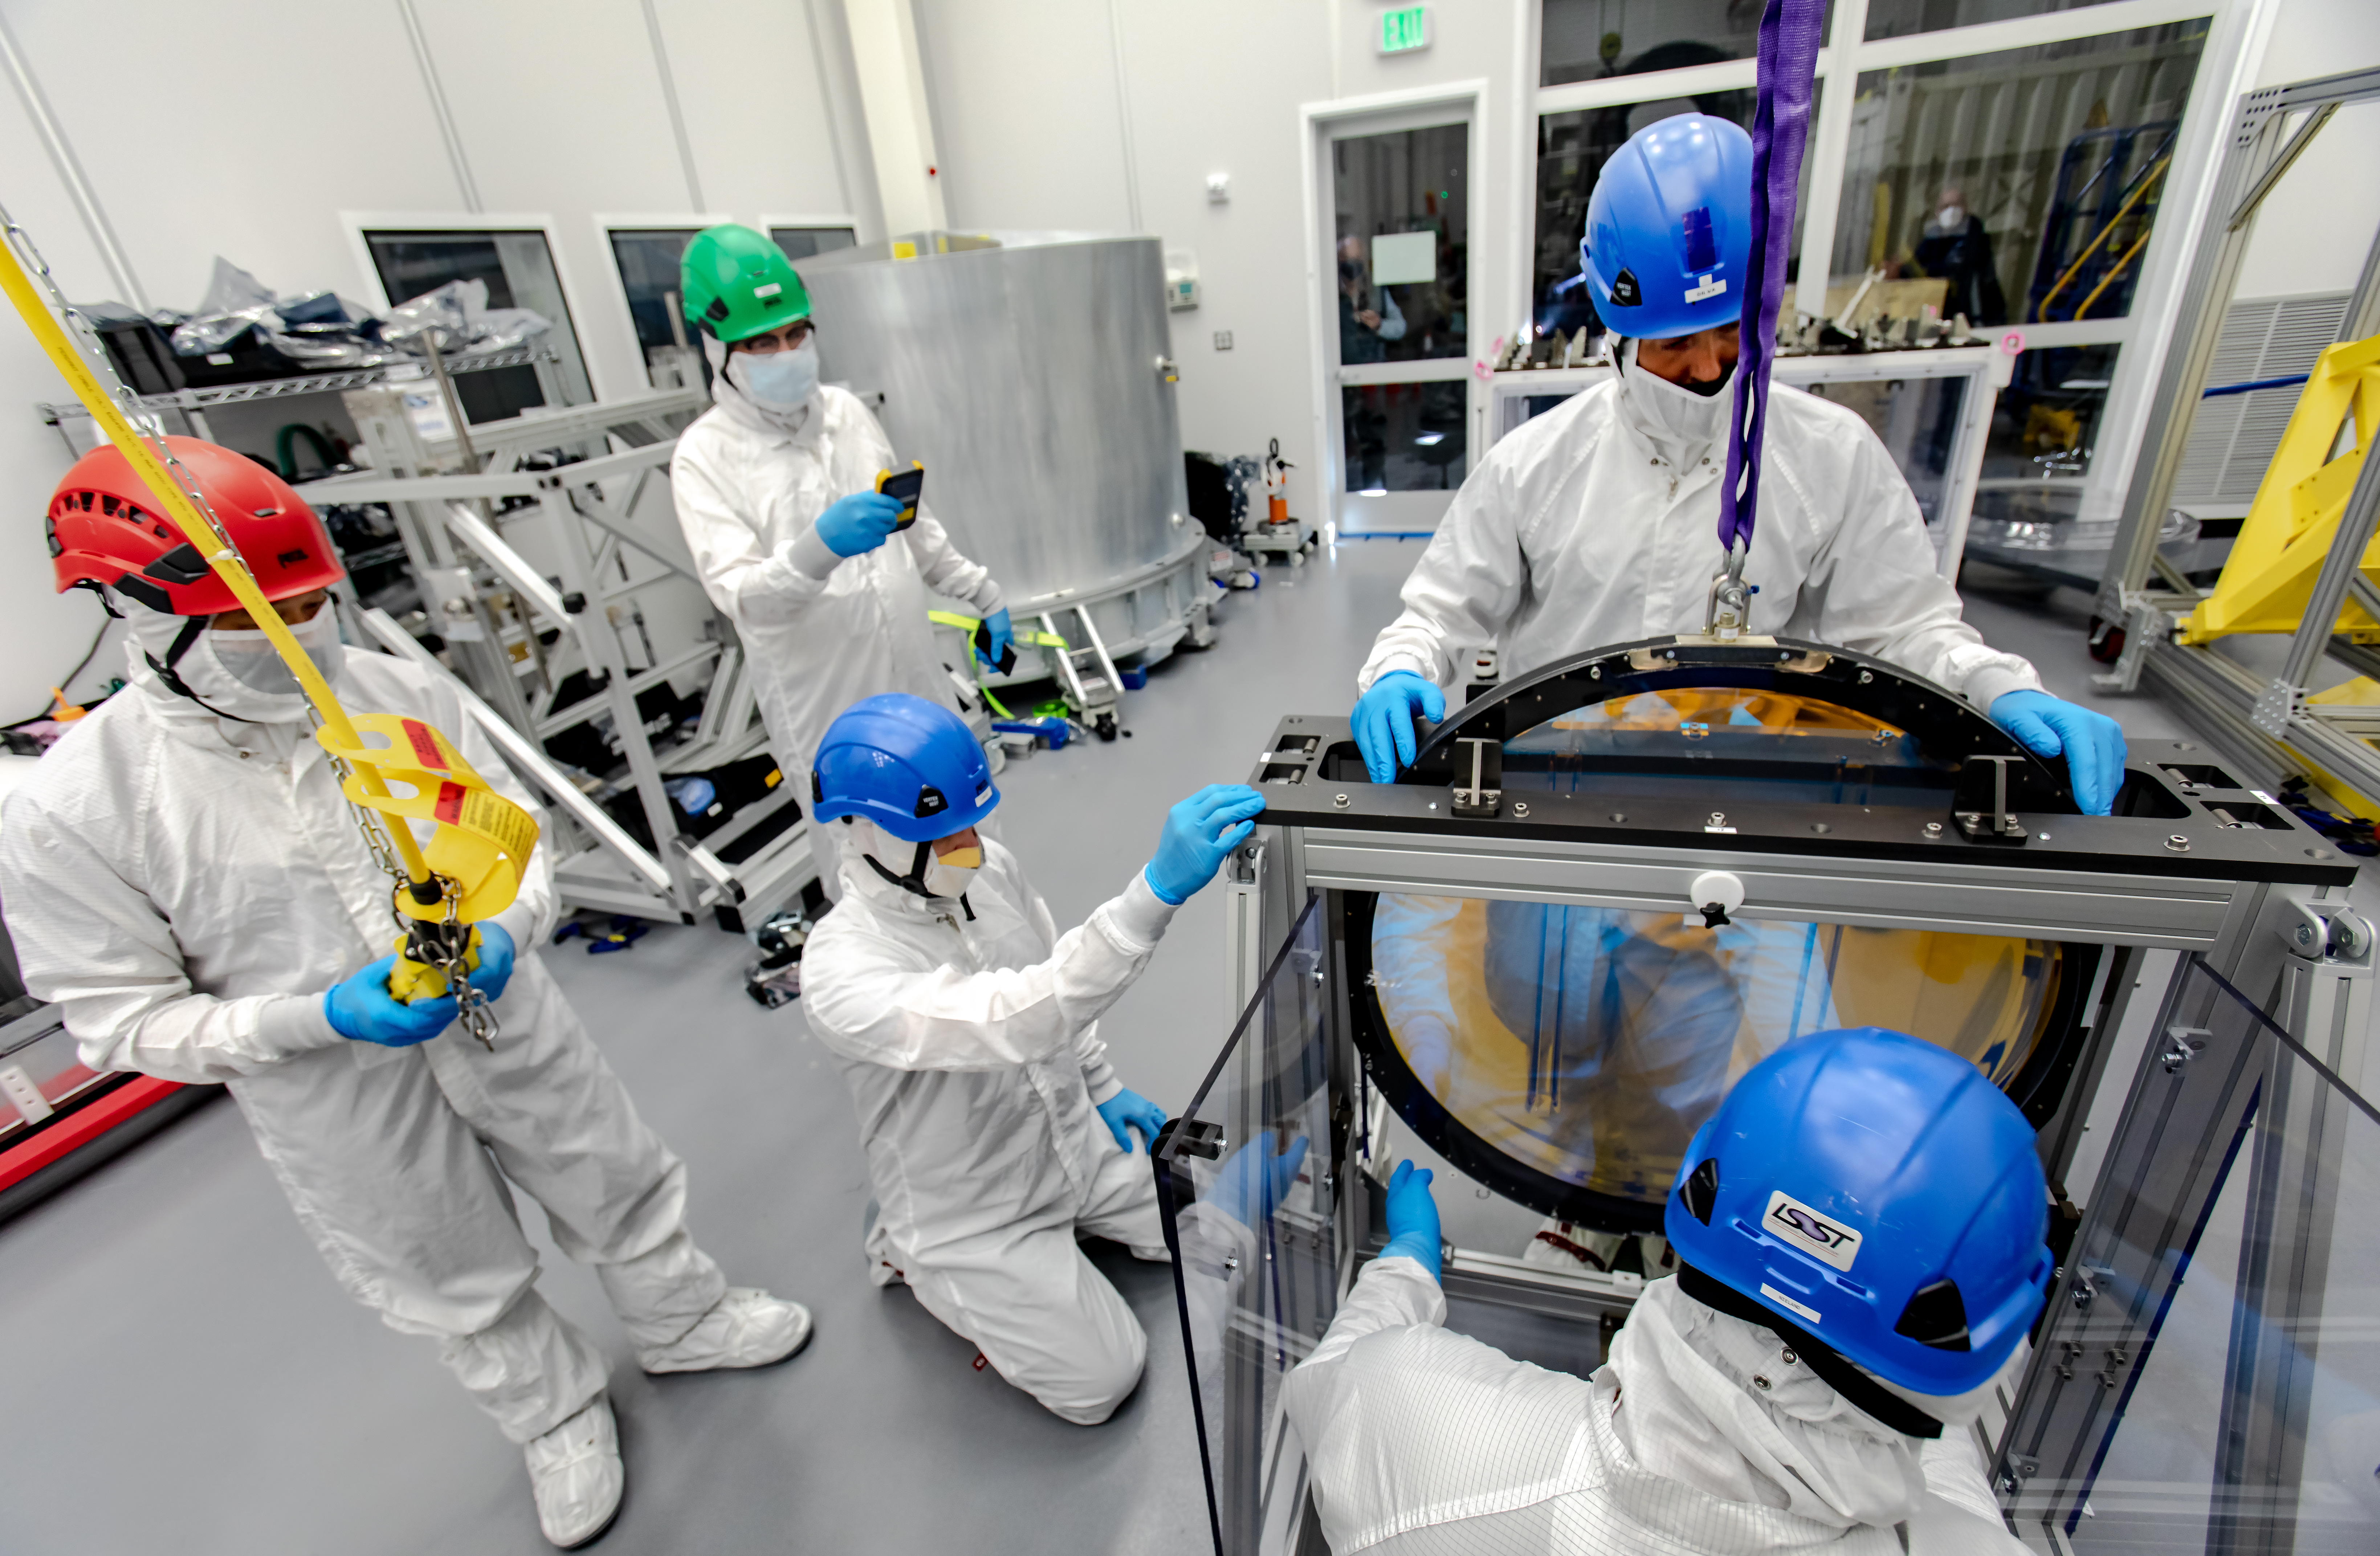

LSST R-Band Optical Filter

SLAC's LSST team carefully unpack, examine, test and store the r-band filter, the first of six optic filters that will be part of the completed LSST Camera.

Credit: Jacqueline Ramseyer Orrell/SLAC National Accelerator Laboratory